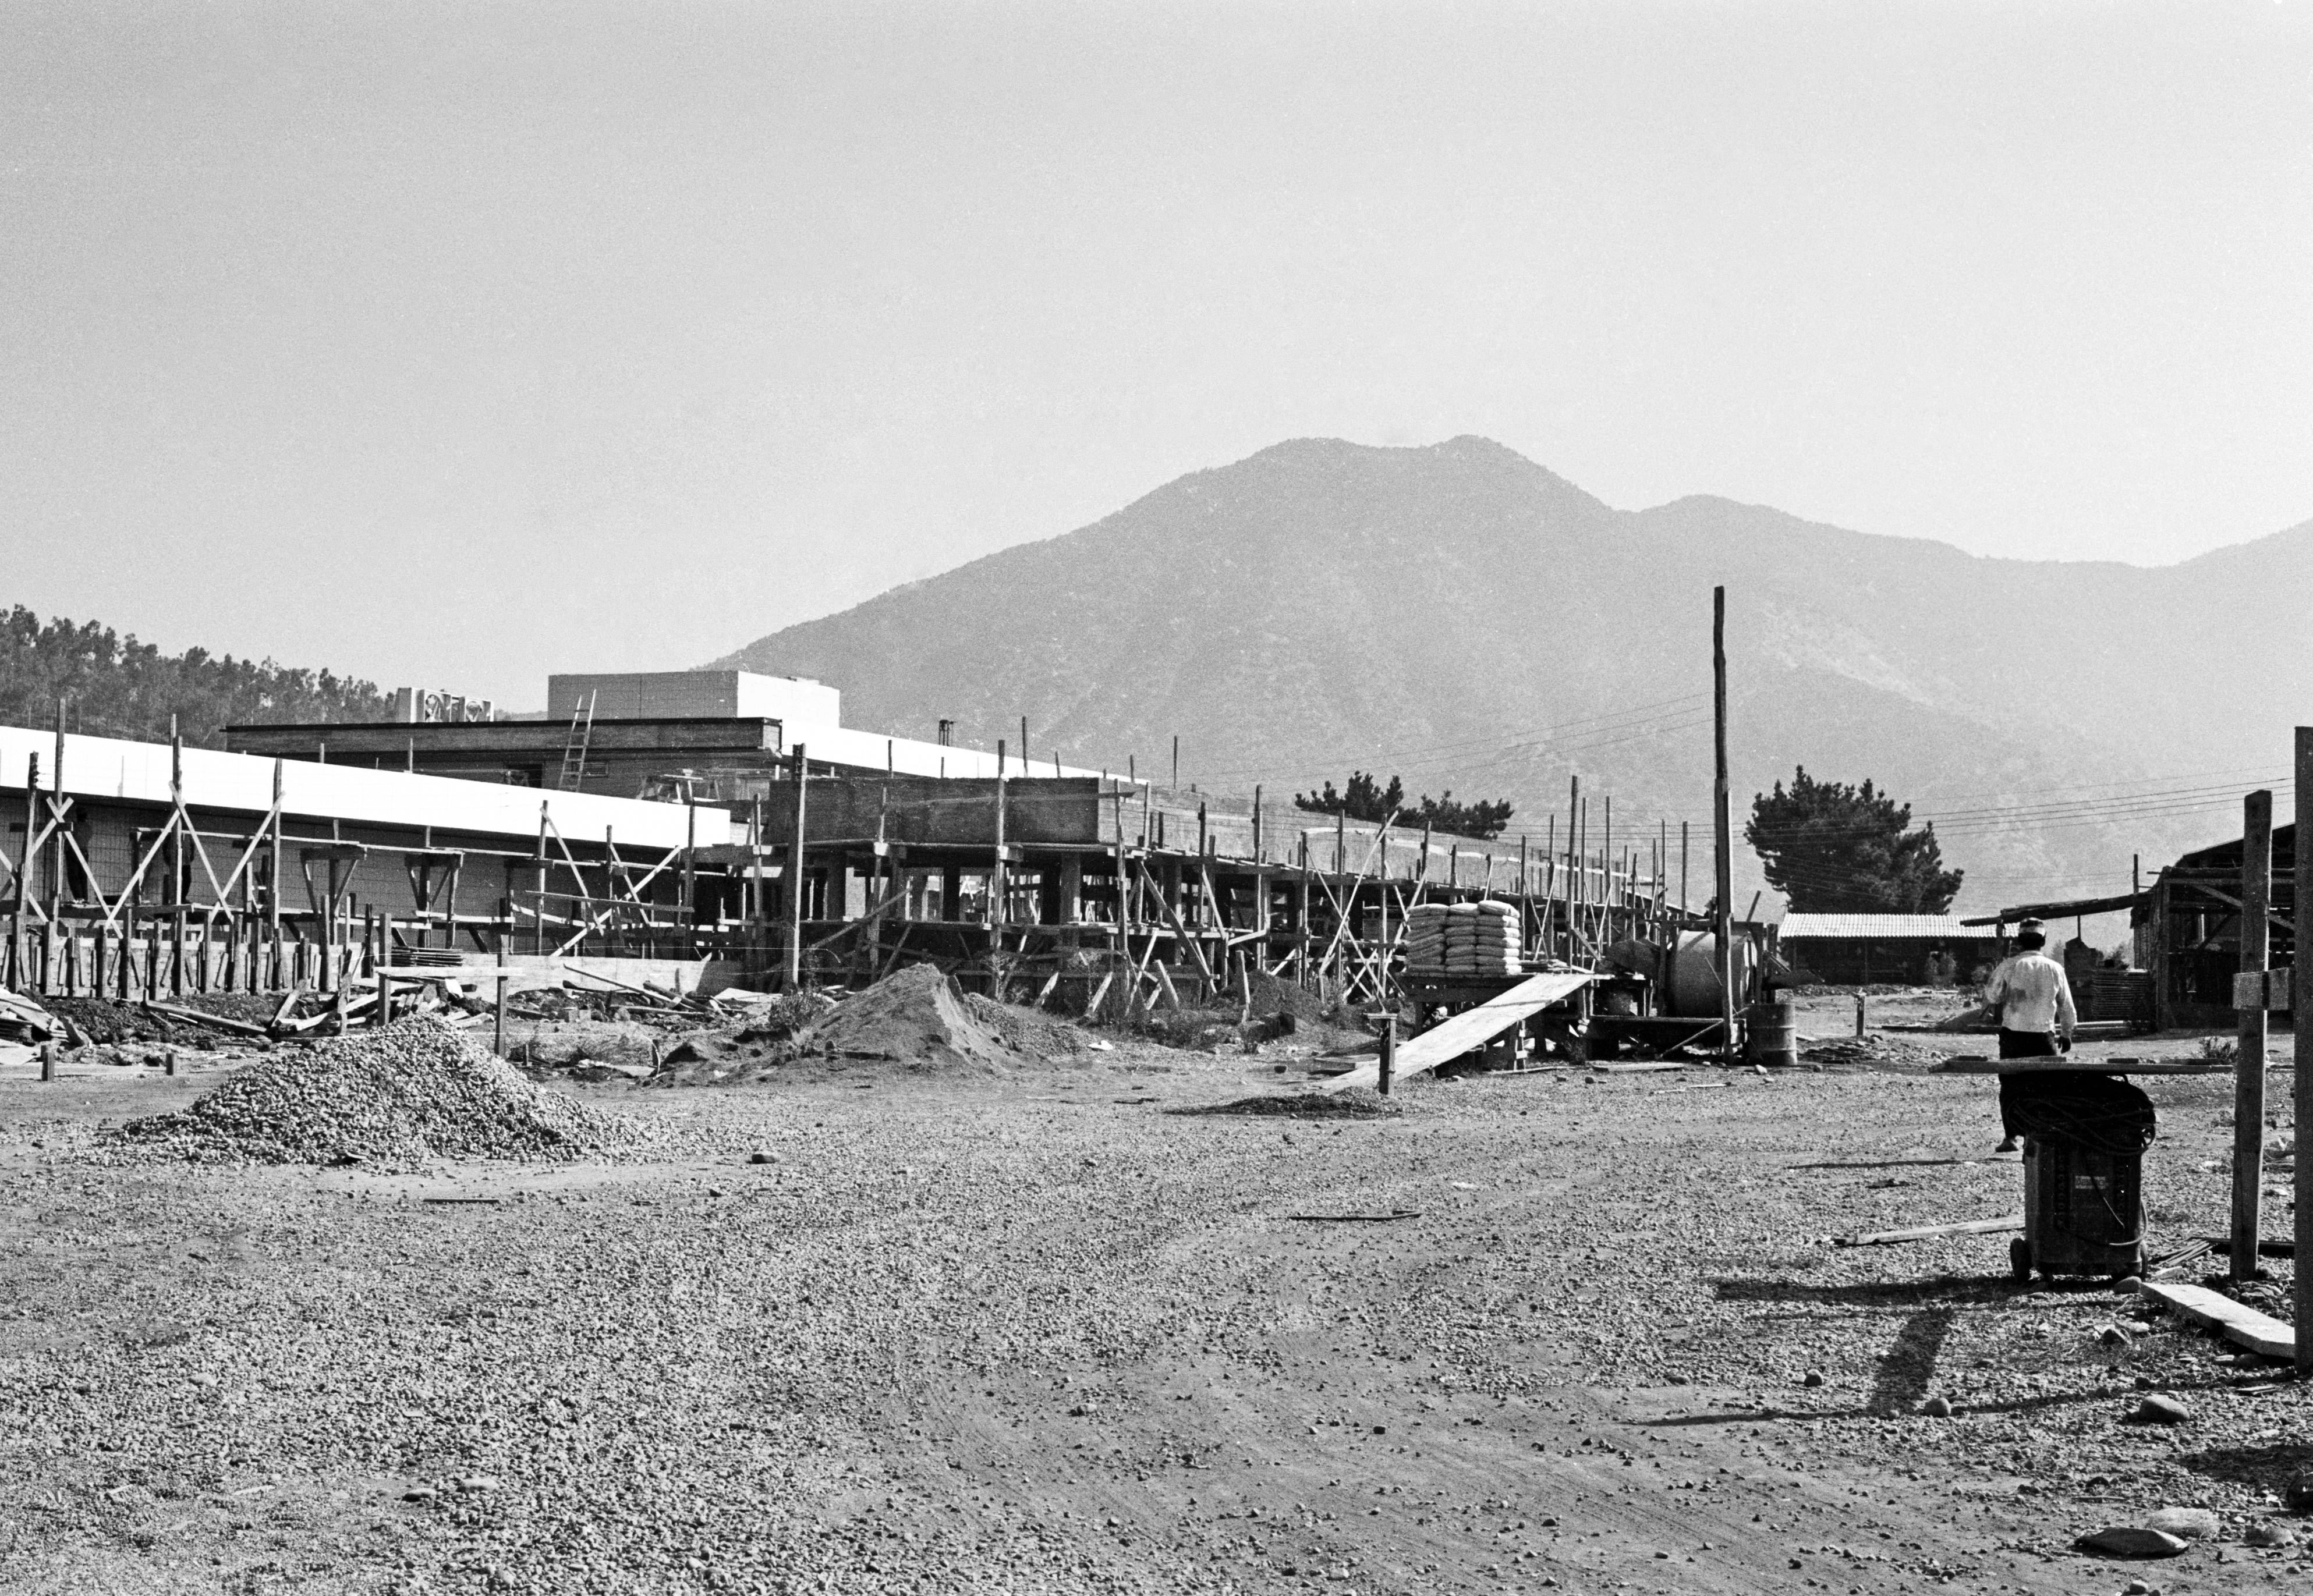

Construction of the Vitacura offices

Archive image of the ESO Vitacura Offices being constructed in 1964 in Santiago, Chile.

Credit: ESO